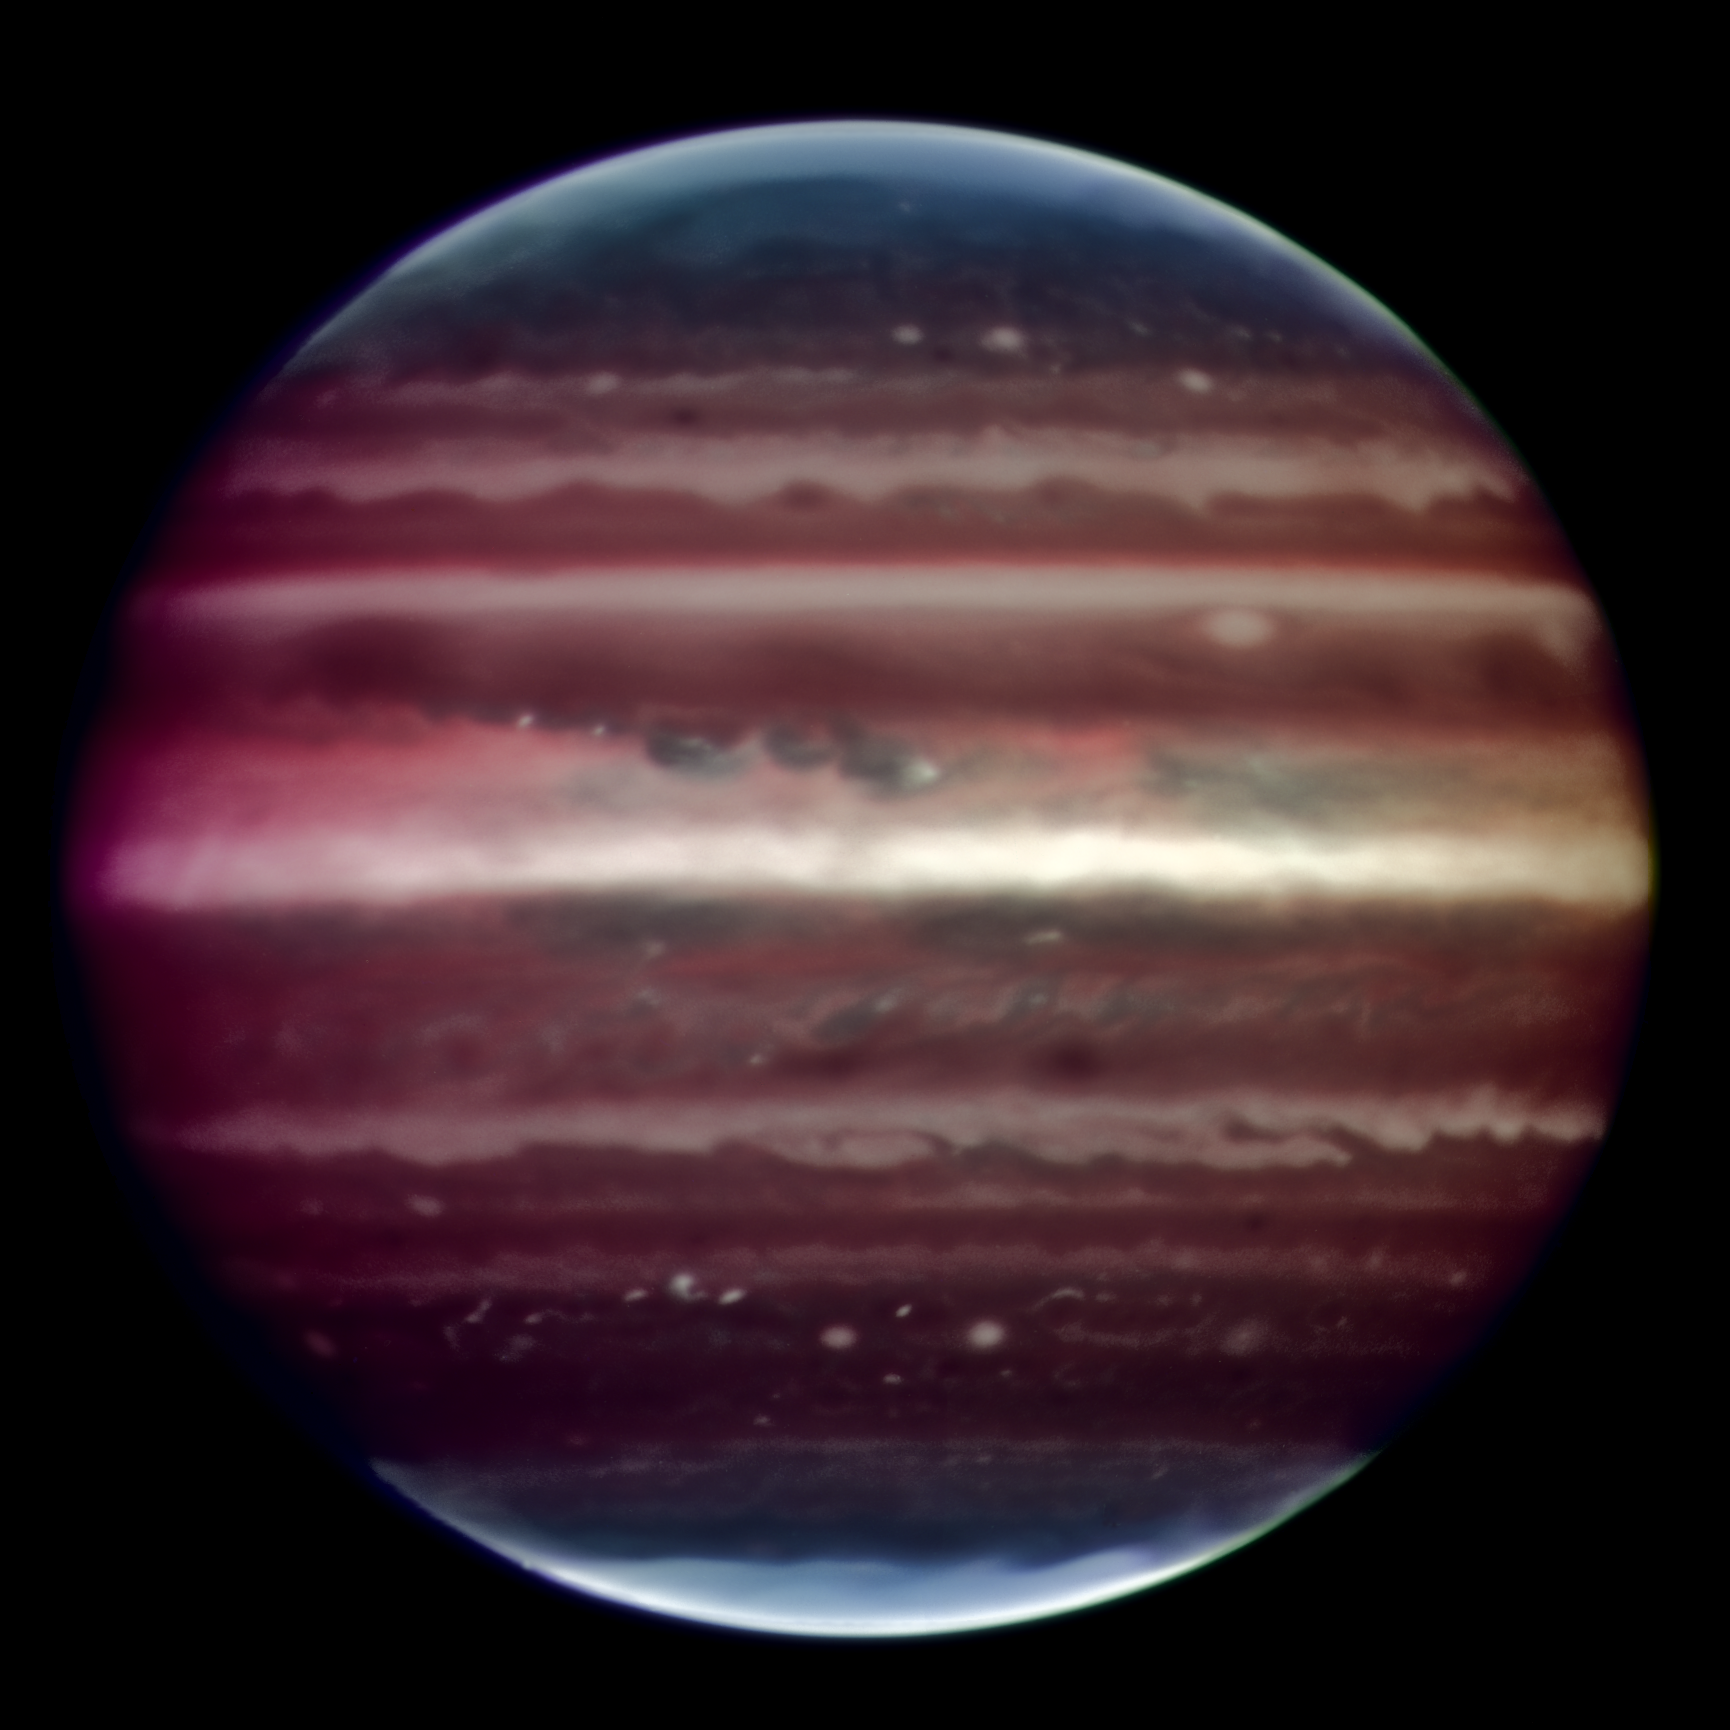

Sharpening up Jupiter

Amazing image of Jupiter taken in infrared light on the night of 17 August 2008 with the Multi-Conjugate Adaptive Optics Demonstrator (MAD) prototype instrument mounted on ESO's Very Large Telescope. This false colour photo is the combination of a series of images taken over a time span of about 20 minutes, through three different filters (2, 2.14, and 2.16 microns). The image sharpening obtained is about 90 milli-arcseconds across the whole planetary disc, a real record on similar images taken from the ground. This corresponds to seeing details about 300 km wide on the surface of the giant planet. The great red spot is not visible in this image as it was on the other side of the planet during the observations. The observations were done at infrared wavelengths where absorption due to hydrogen and methane is strong. This explains why the colours are different from how we usually see Jupiter in visible-light. This absorption means that light can be reflected back only from high-altitude hazes, and not from deeper clouds. These hazes lie in the very stable upper part of Jupiter's troposphere, where pressures are between 0.15 and 0.3 bar. Mixing is weak within this stable region, so tiny haze particles can survive for days to years, depending on their size and fall speed. Additionally, near the planet's poles, a higher stratospheric haze (light blue regions) is generated by interactions with particles trapped in Jupiter's intense magnetic field.

Credit: ESO/F. Marchis, M. Wong, E. Marchetti, P. Amico, S. Tordo